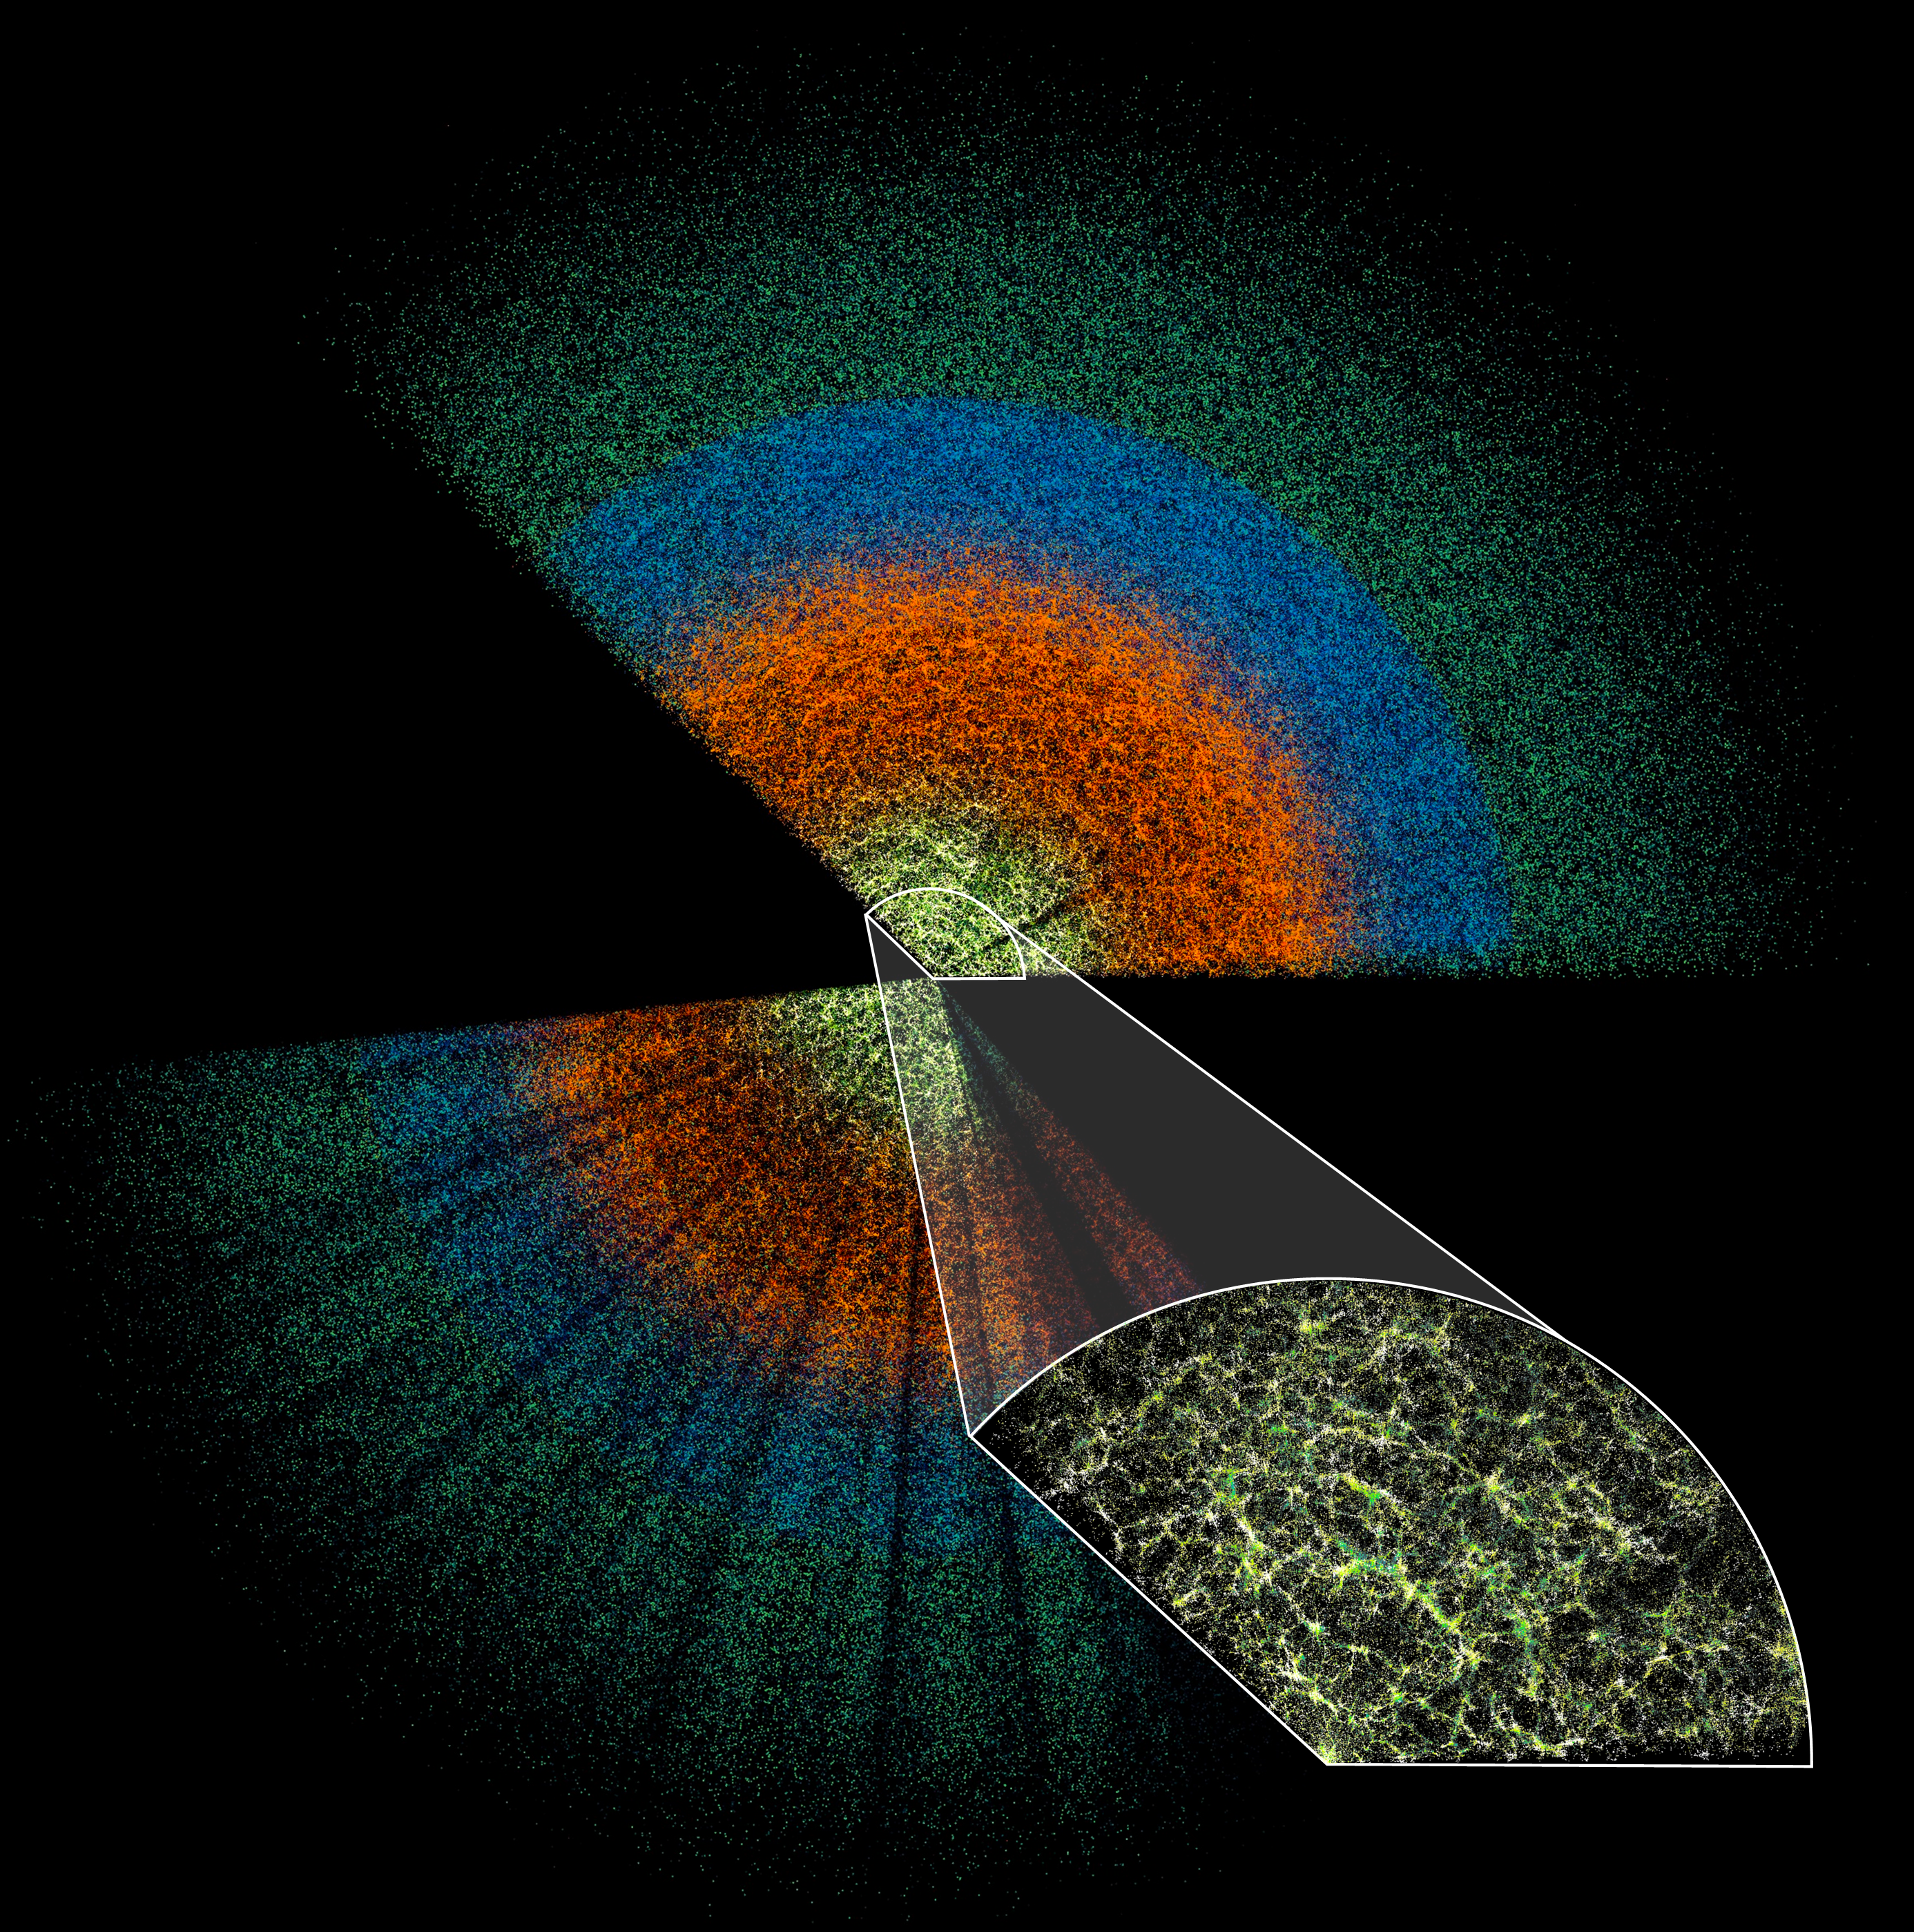

Simplified DESI Butterfly Plot (no labels)

This slice of the DESI data maps celestial objects from Earth (center) to billions of light-years away. The large-scale structure of the Universe is visible in the inset image, which shows the densest survey region and represents less than 0.1% of the DESI survey’s total volume. DESI is mounted on the U.S. National Science Foundation Nicholas U. Mayall 4-meter Telescope at Kitt Peak National Observatory (KPNO), a Program of NSF NOIRLab.

Credit: DESI Collaboration/DOE/KPNO/NOIRLab/NSF/AURA/C. Lamman